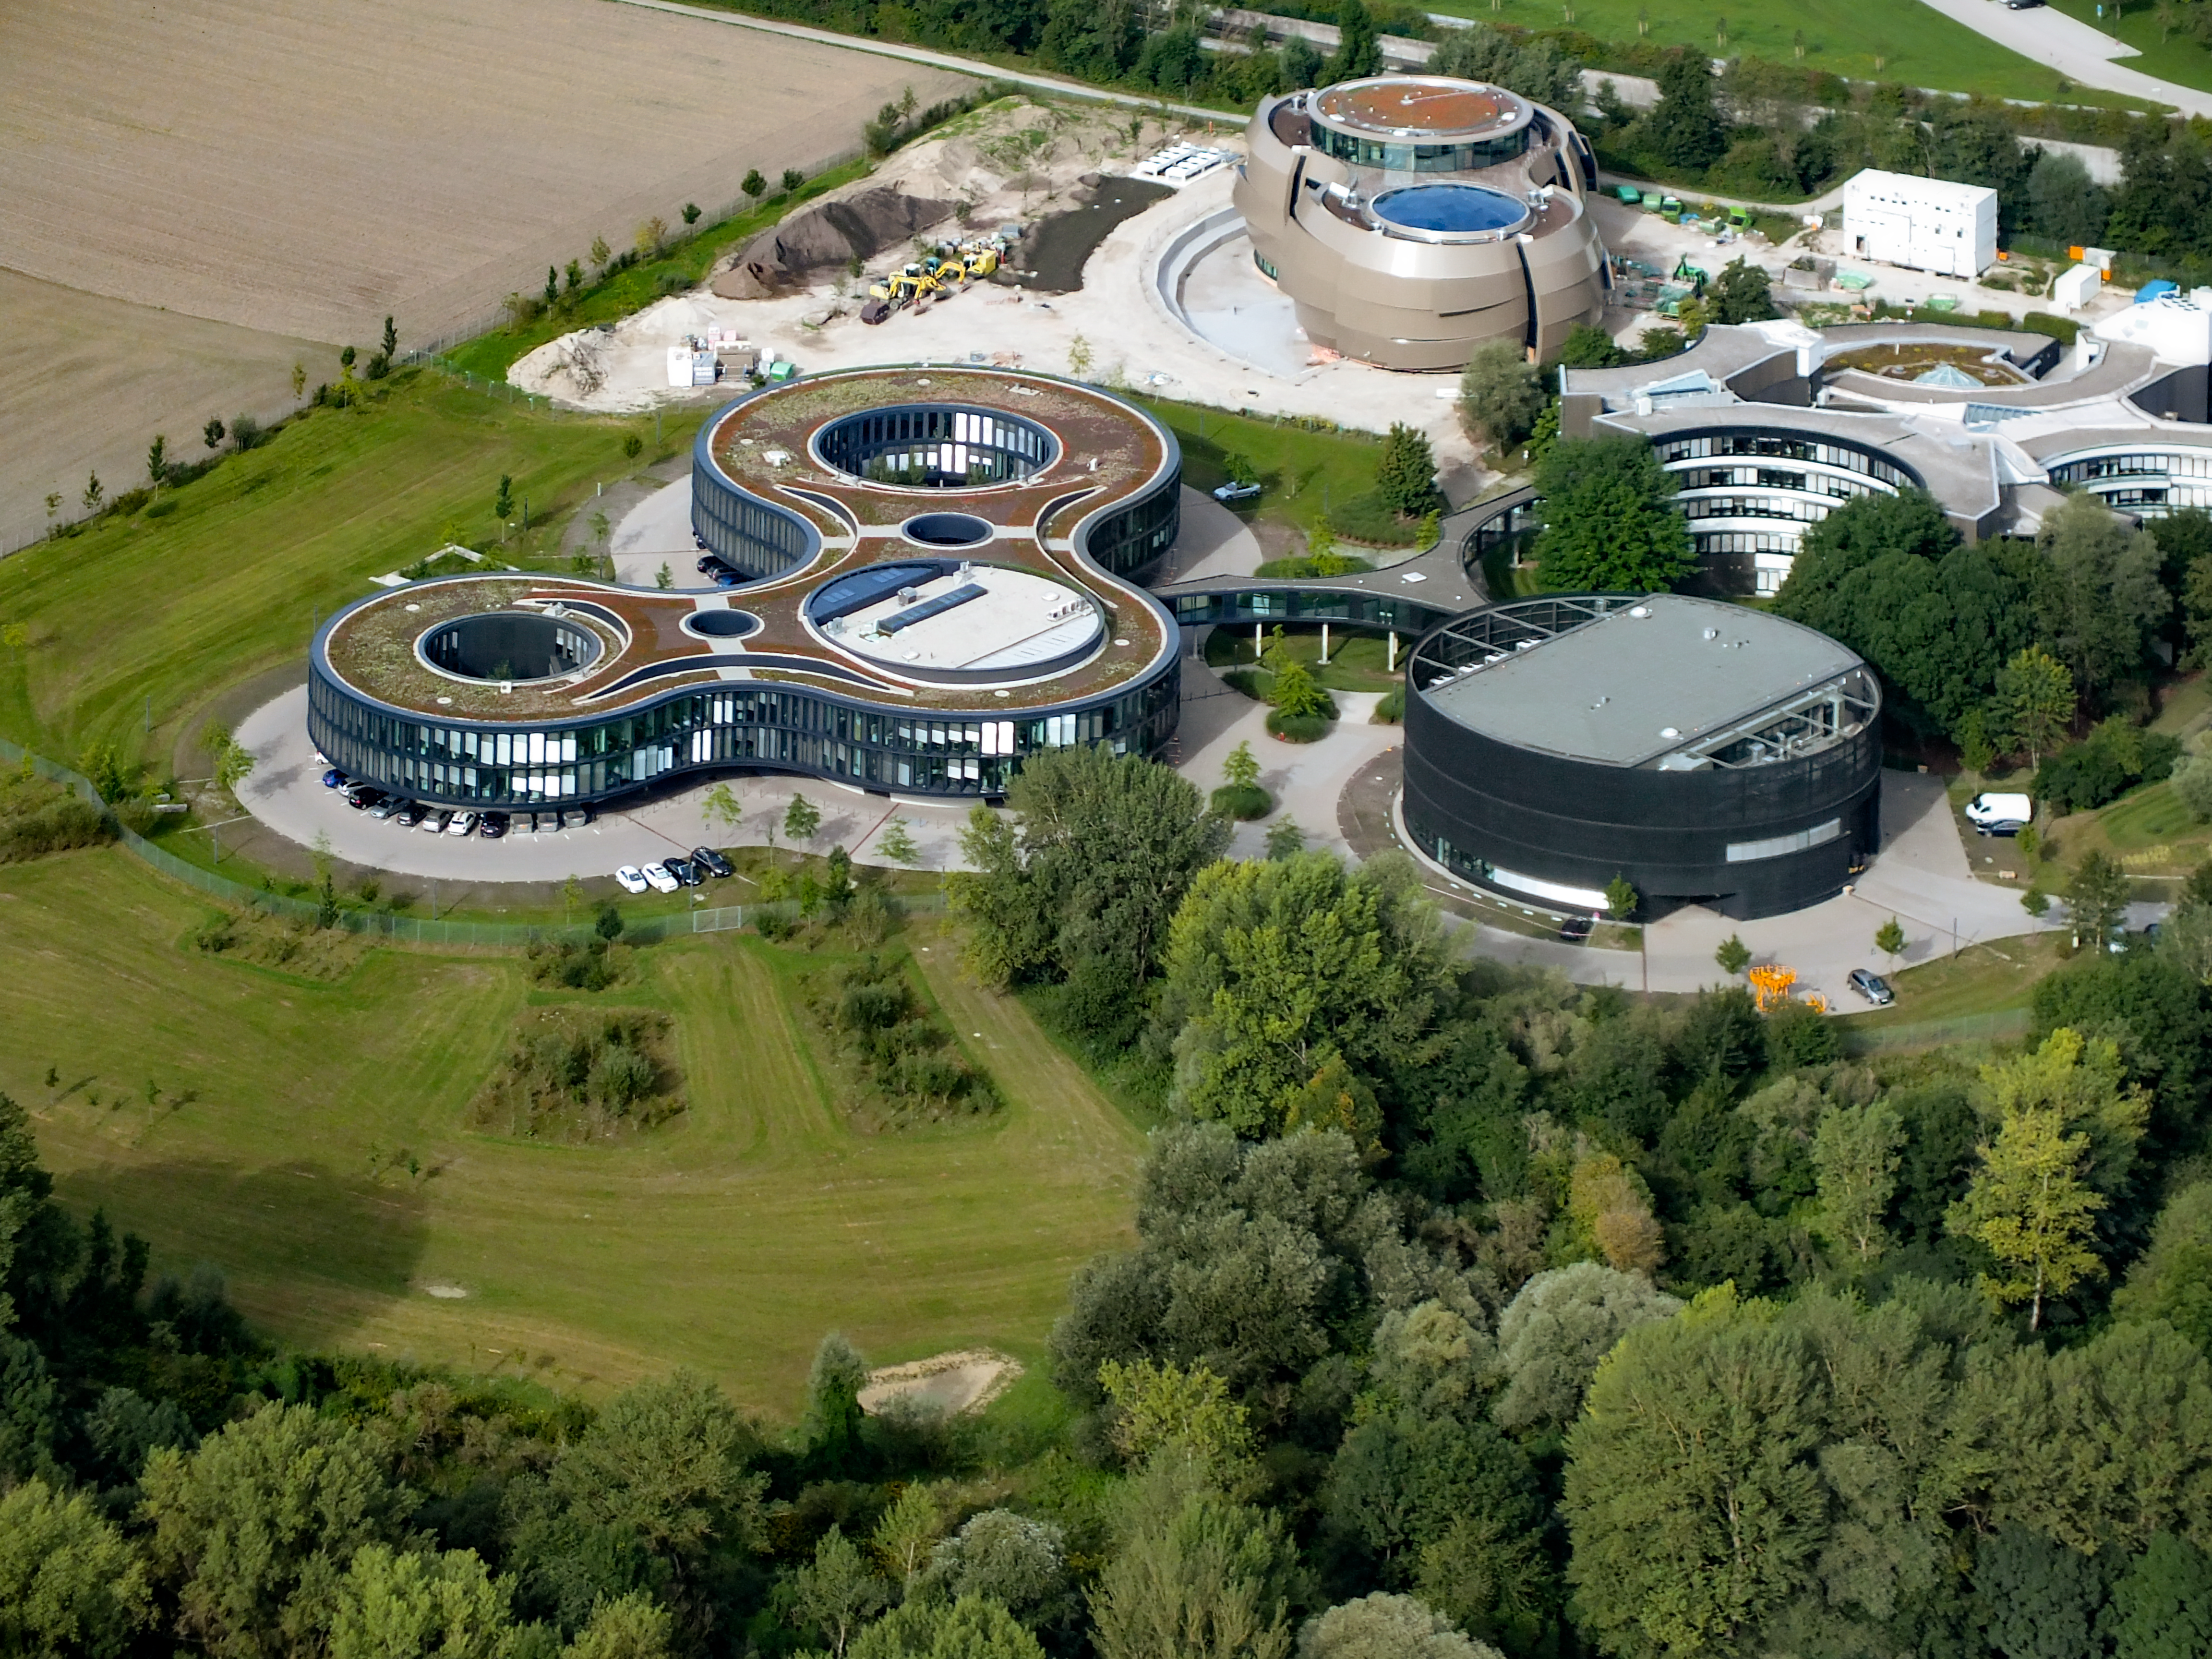

ESO Headquarters from the sky

Aerial view of the Headquarters of the European Southern Observatory (ESO) in Garching bei München, Germany. The new buildings A, B, C and D, inaugurated in December 2013 appear in the middle of the picture, with the ESO Supernova Planetarium & Visitor Centre at the top, still under construction.

Credit: Ernst A. Graf/ESO